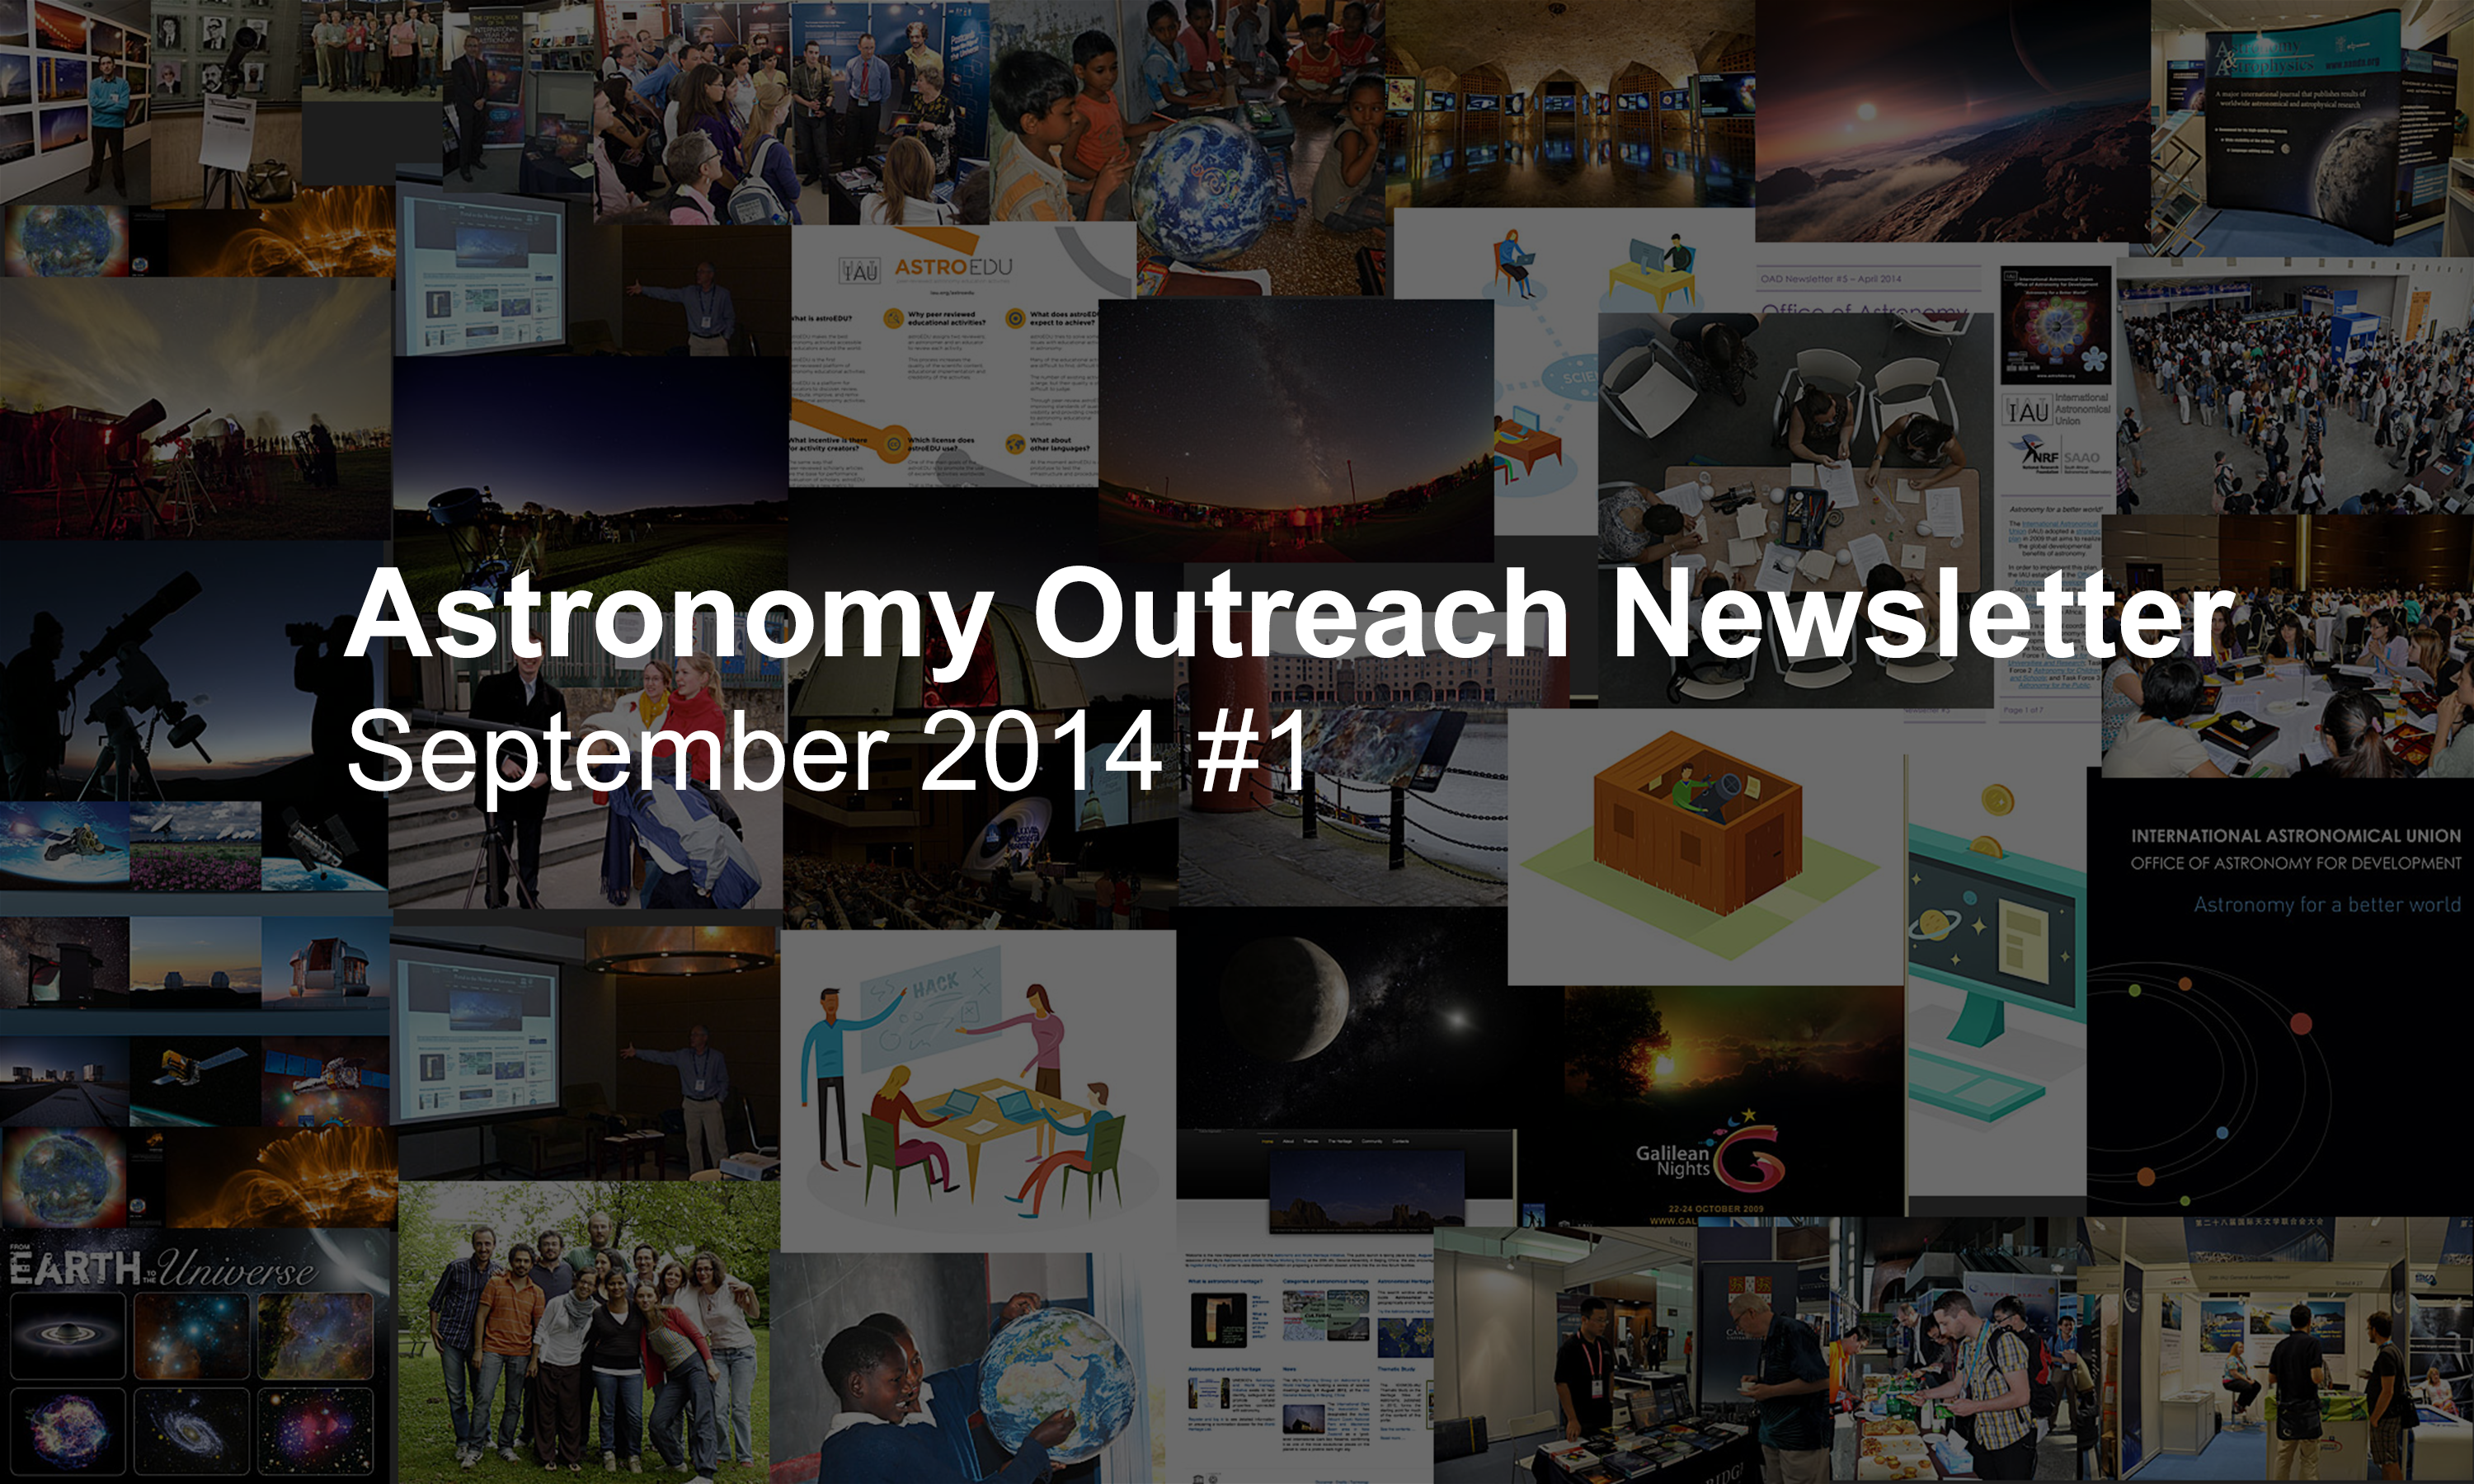

IAU Astronomy Outreach Newsletter September 2014 #1

IAU Astronomy Outreach Newsletter September 2014 #1.

Credit: IAU